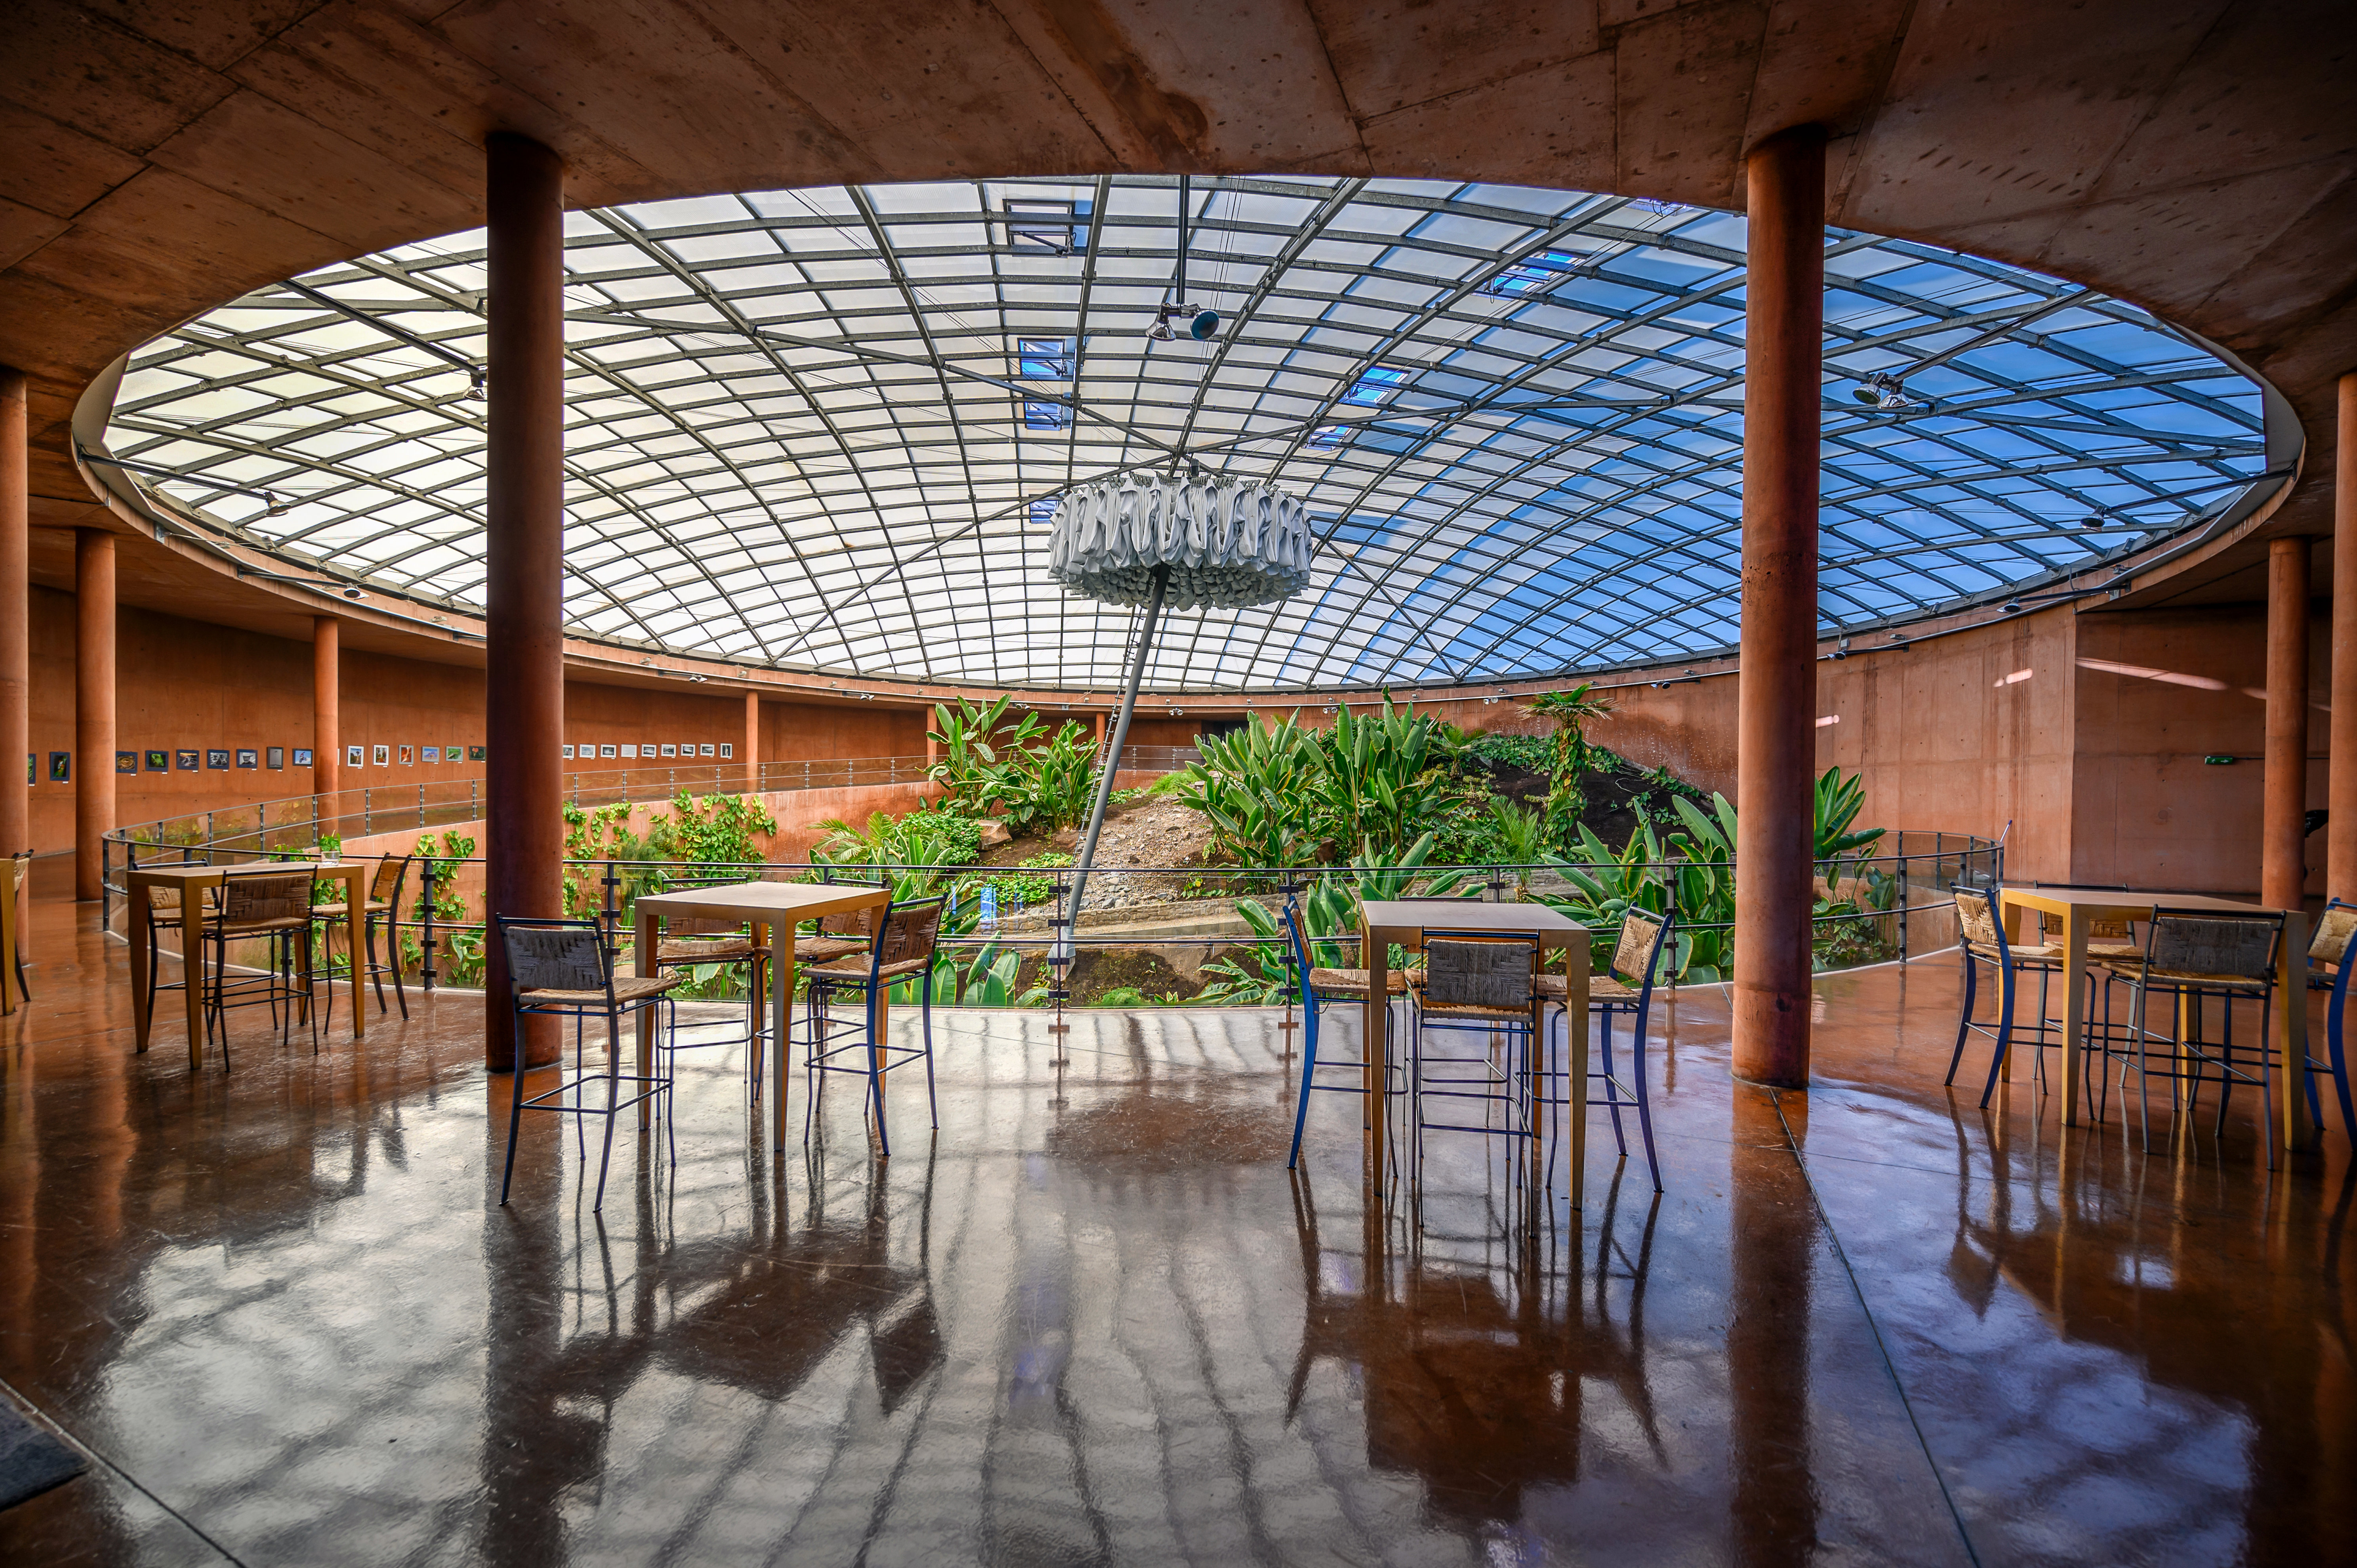

An Oasis at Paranal

The exterior of the Paranal Residencia, where staff and visitors reside close to ESO's Paranal Observatory, blends in perfectly with the surrounding landscape of Chile's Atacama Desert. The inside, however, is a stark contrast.

This is a true "oasis" away from the harsh desert environment. The Residencia contains a small garden and a swimming pool, allowing a much cooler and more comfortable retreat from the Atacama, which is one of the driest locations on Earth.

Credit: ESO/A. Ghizzi Panizza (www.albertoghizzipanizza.com)